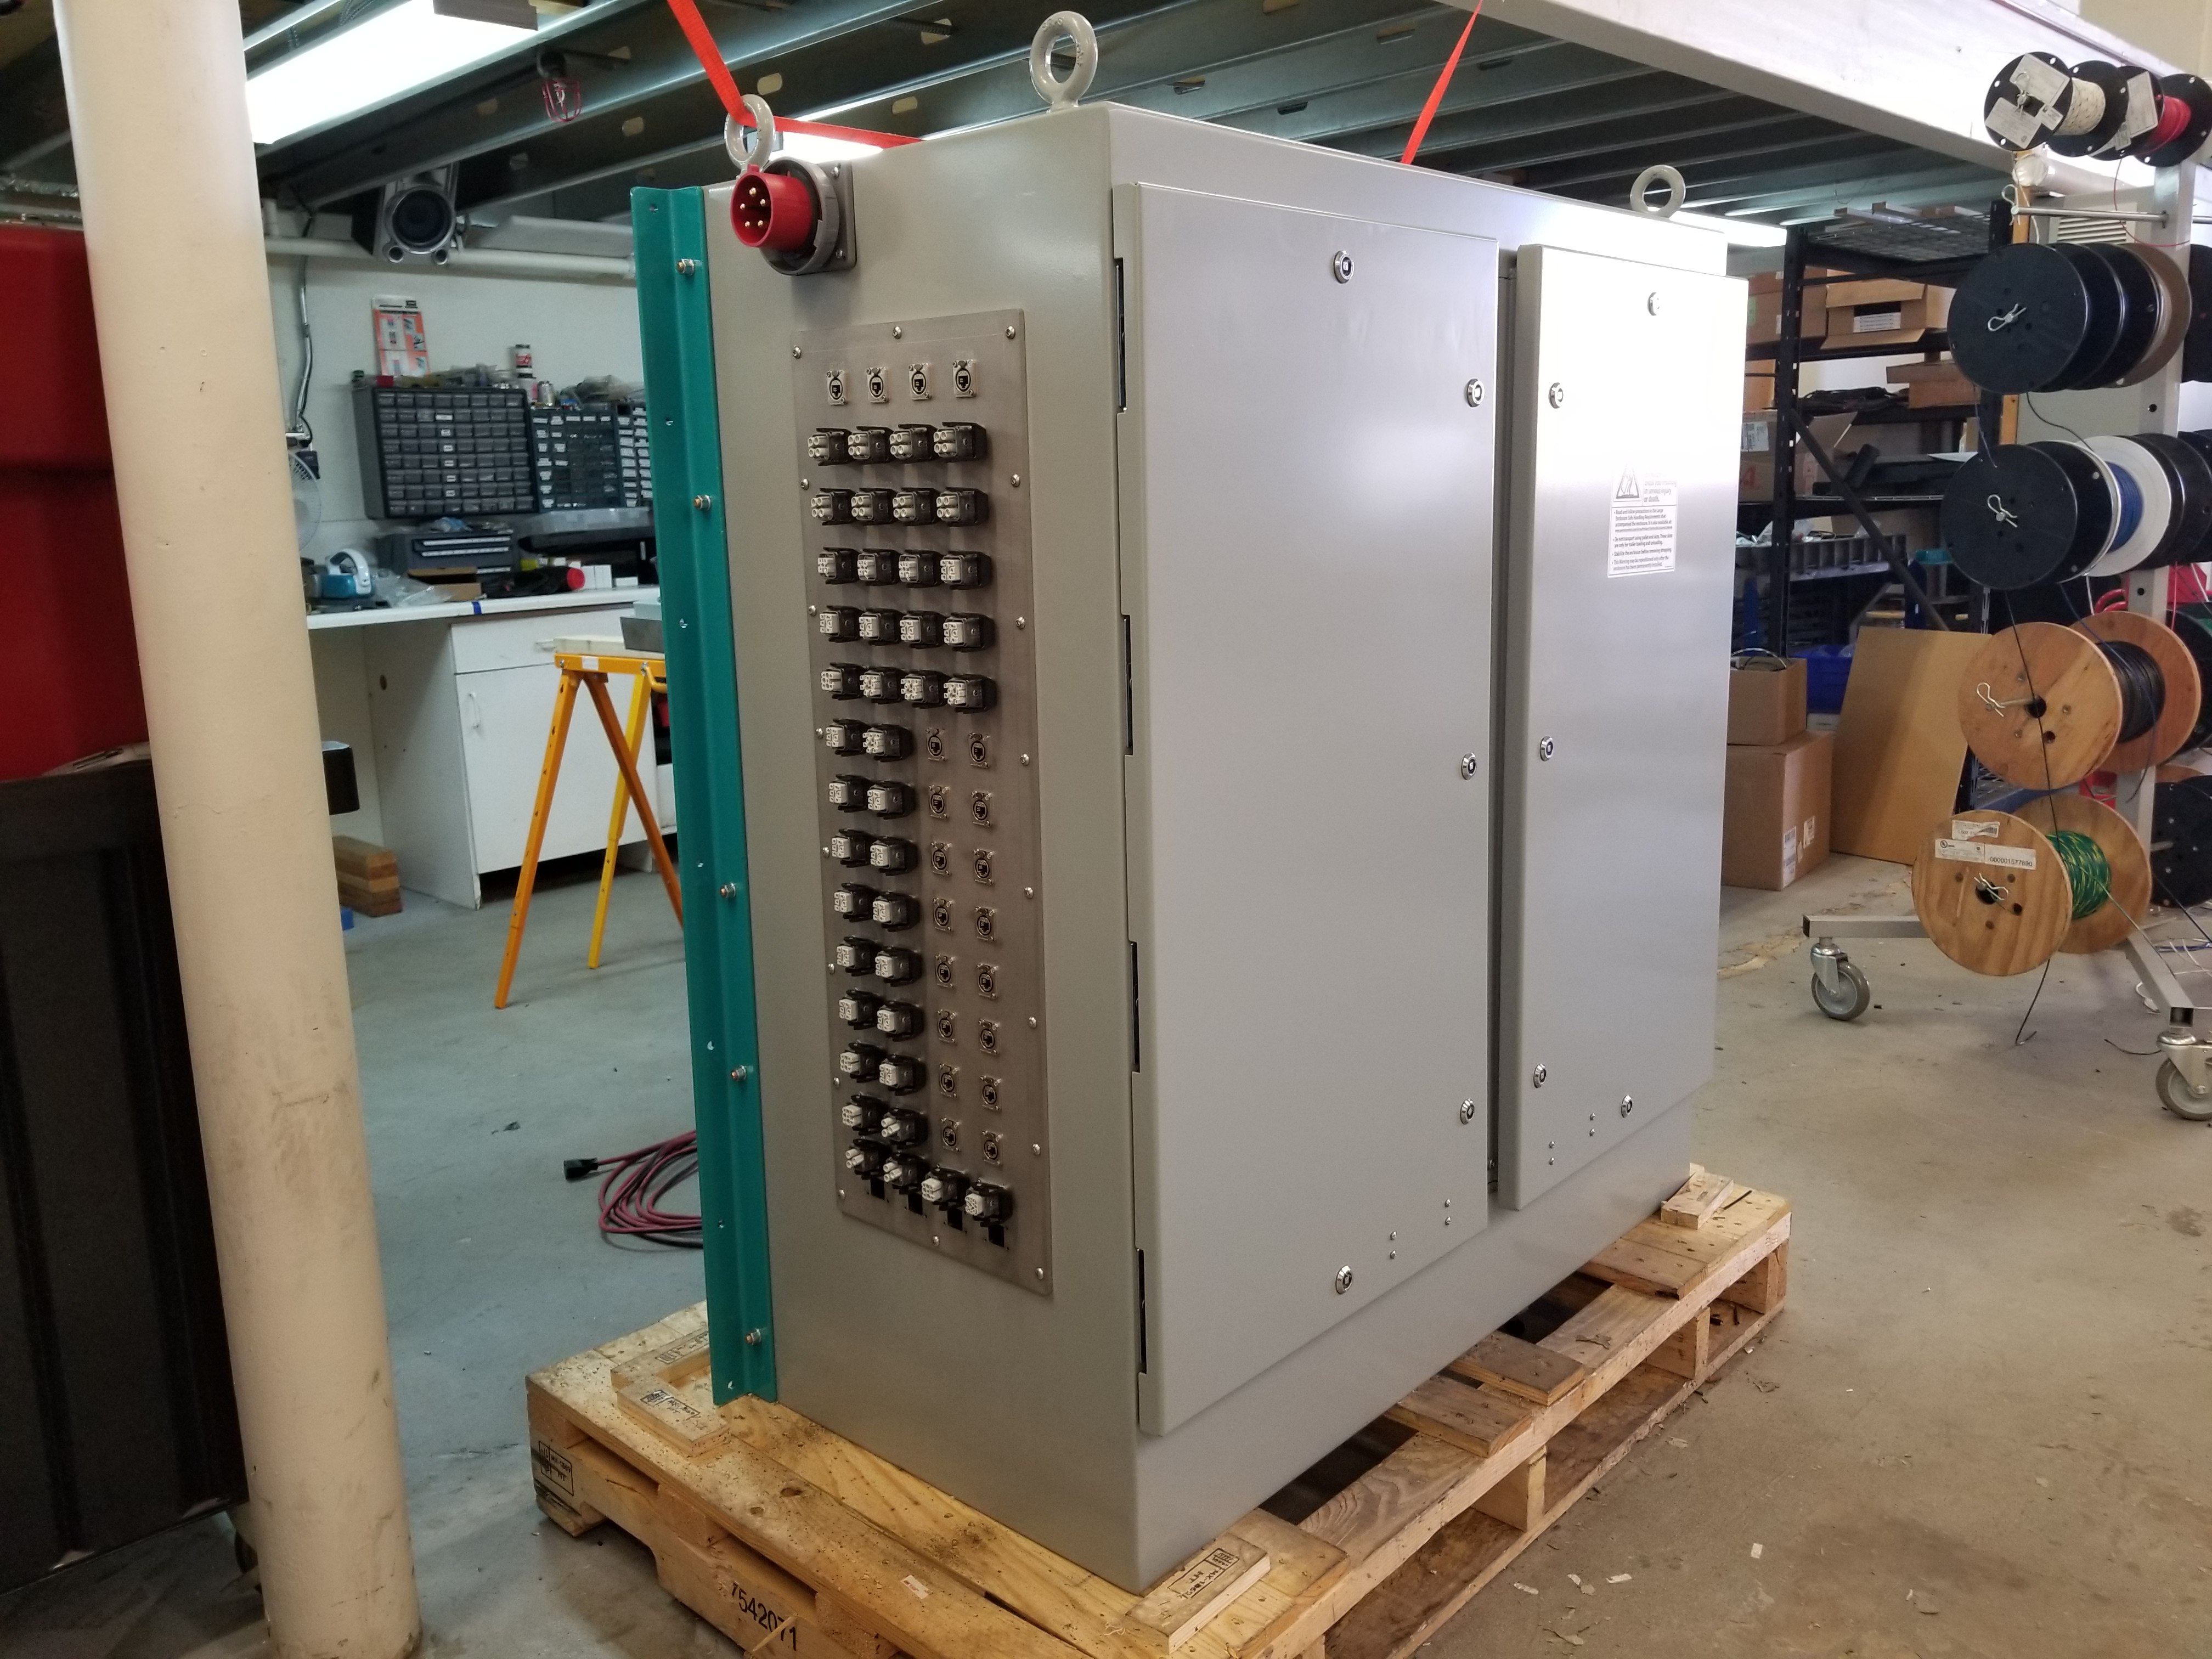

M1M3 Cabinet Delivery to CAID

The System Support Cabinet for the Primary/Tertiary Mirror (M1M3) cell assembly was delivered to vendor CAID Industries on May 18. Inside the cabinet, which was built at Bit By Bit Controls in Tucson, are connections to the electrical power, communications, and sensors required to operate the M1M3 cell assembly. Once the connections between the cabinet and the wiring of the cell are completed, functional testing of M1M3 operating system will begin.

Credit: Rubin Observatory/NSF/AURA